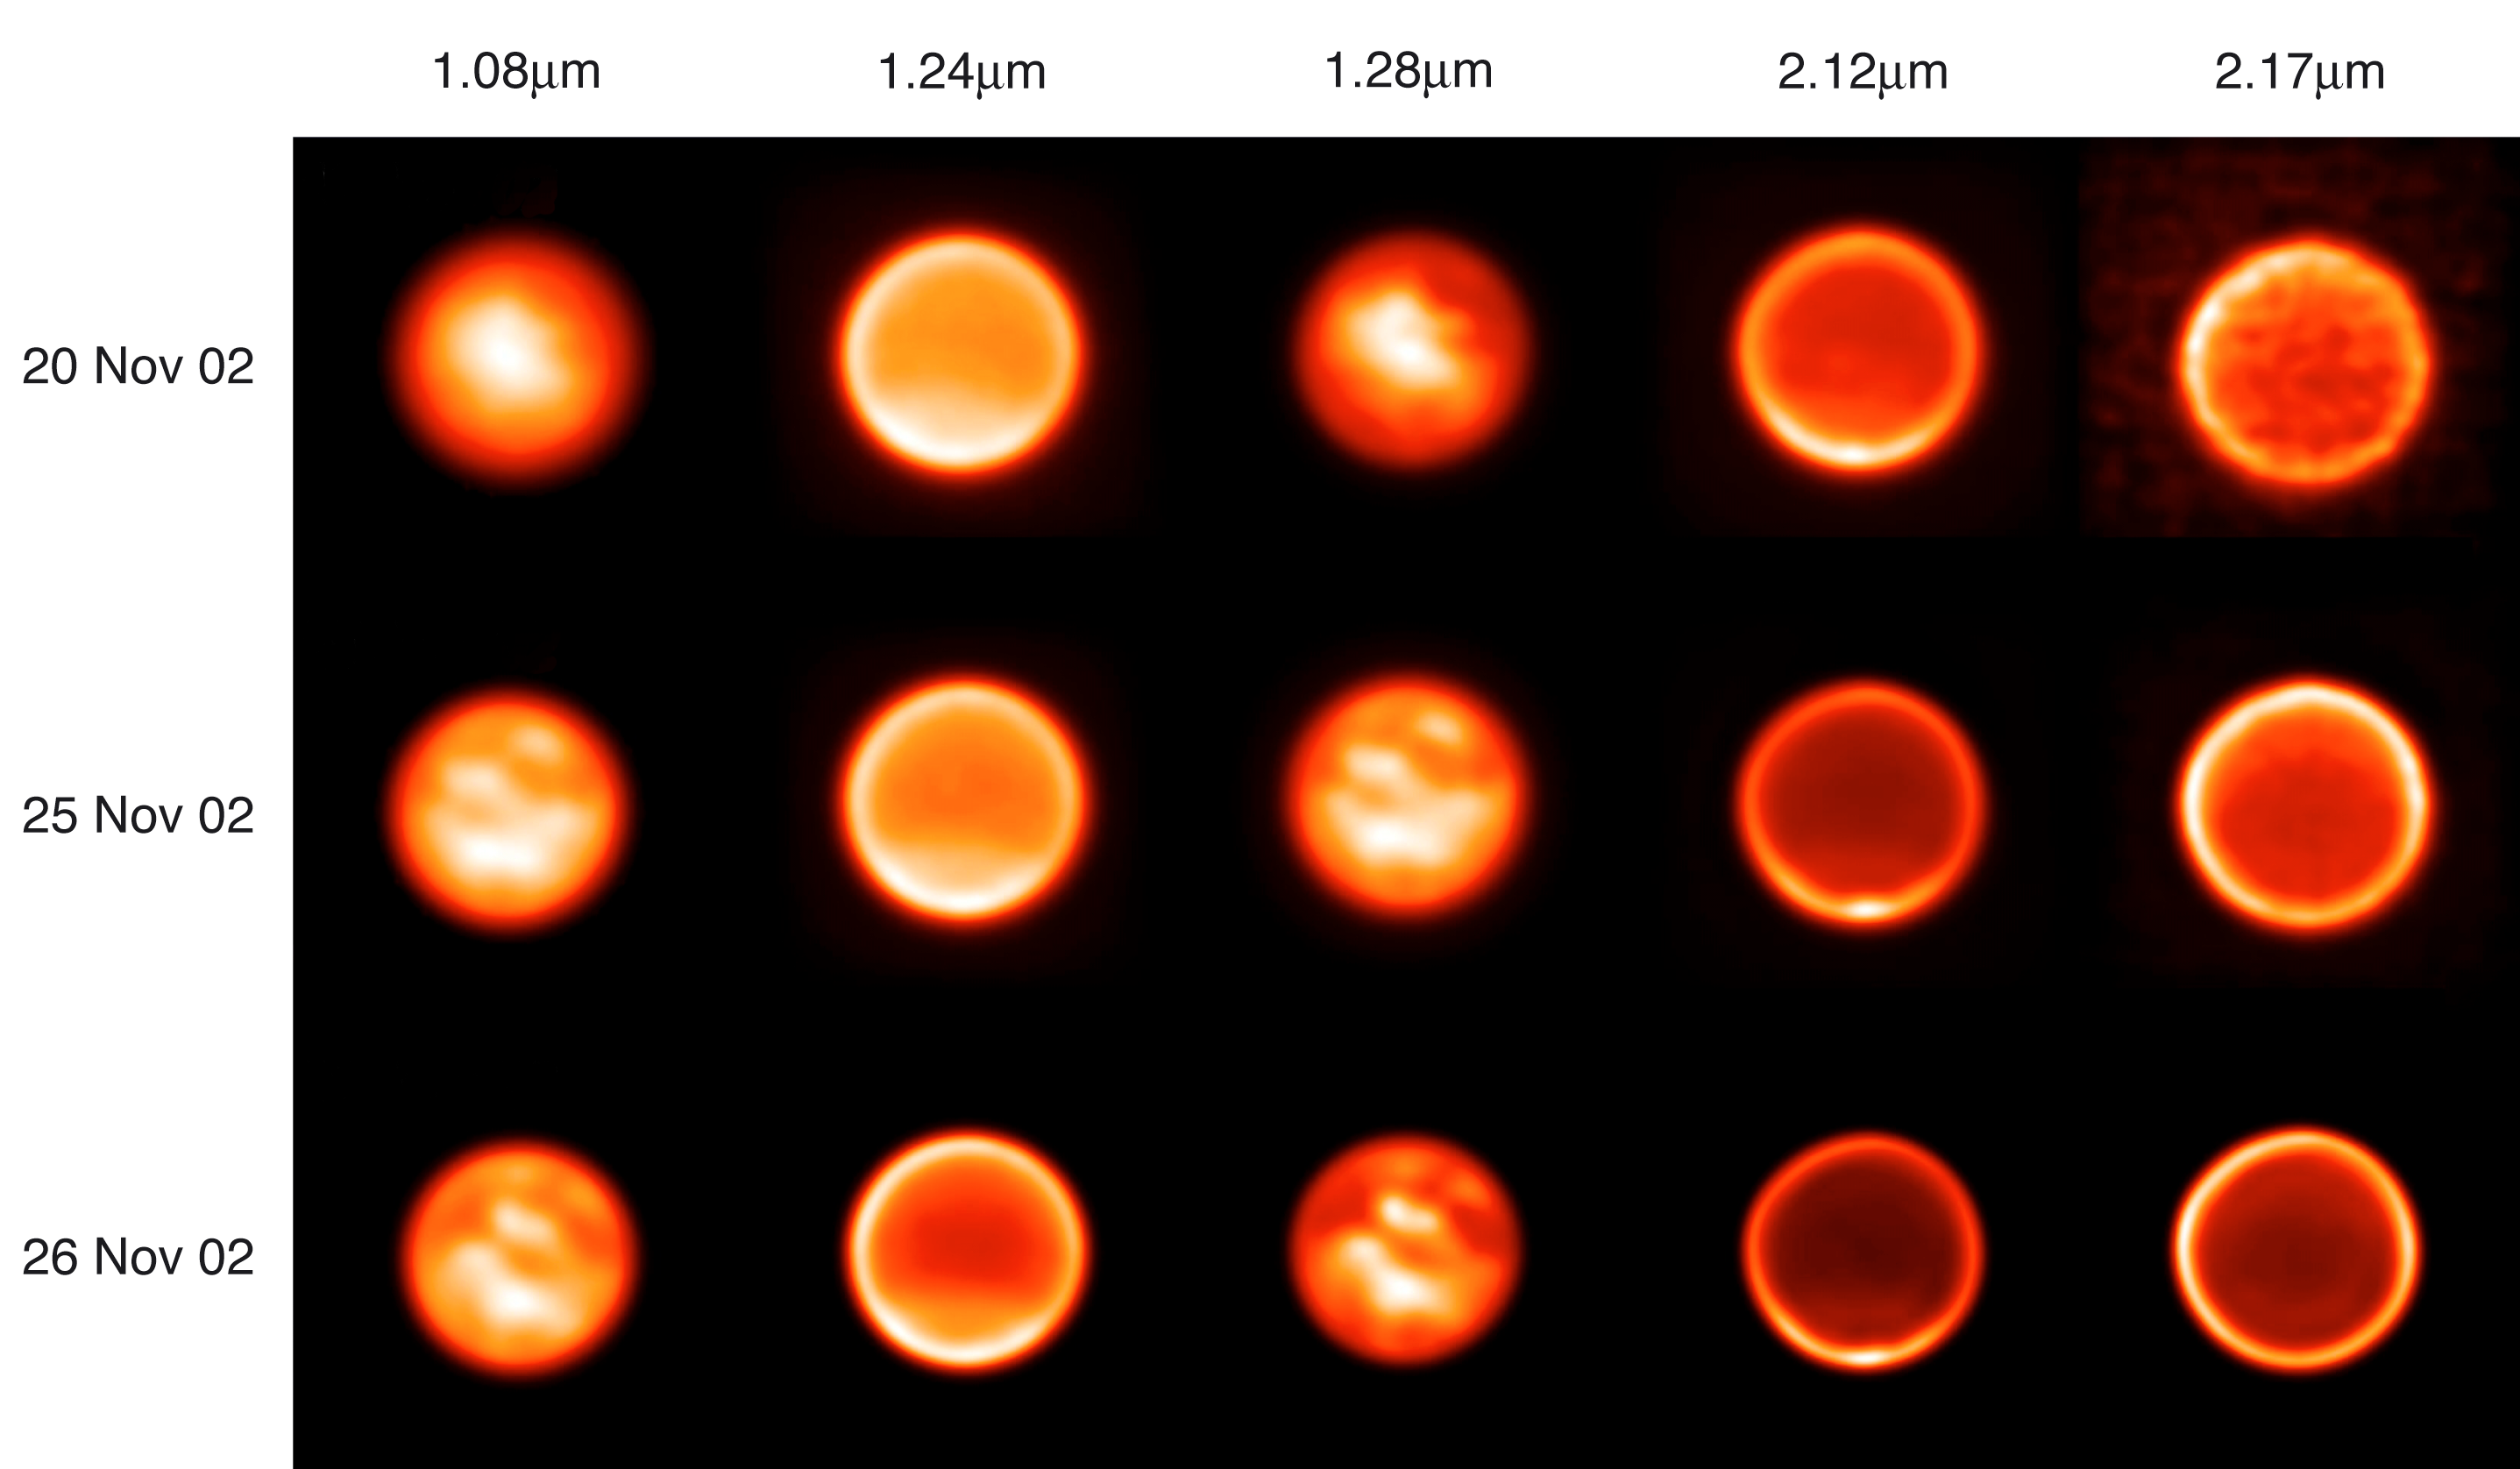

Images of Titan on November 20, 25 and 26, 2002 Through Five Filters (VLT YEPUN + NACO)

Titan (apparent visual magnitude 8.05, apparent diameter 0.87 arcsec) as observed with the NAOS/CONICA instrument at VLT Yepun (Paranal Observatory, Chile) on November 20, 25 and 26, 2003, between 6.00 UT and 9.00 UT. The median seeing values were 1.1 arcsec and 1.5 arcsec respectively for the 20th and 25th. Deconvoluted ("sharpened") images of Titan are shown through 5 different narrow-band filters - they allow to probe in some detail structures at different altitudes and on the surface. Depending on the filter, the integration time varies from 10 to 100 seconds. While Titan shows its leading hemisphere (i.e. the one observed when Titan moves towards us) on Nov. 20, the trailing side (i.e the one we see when Titan moves away from us in its course around Saturn) - which displays less bright surface features - is observed on the last two dates.

Credit: ESO